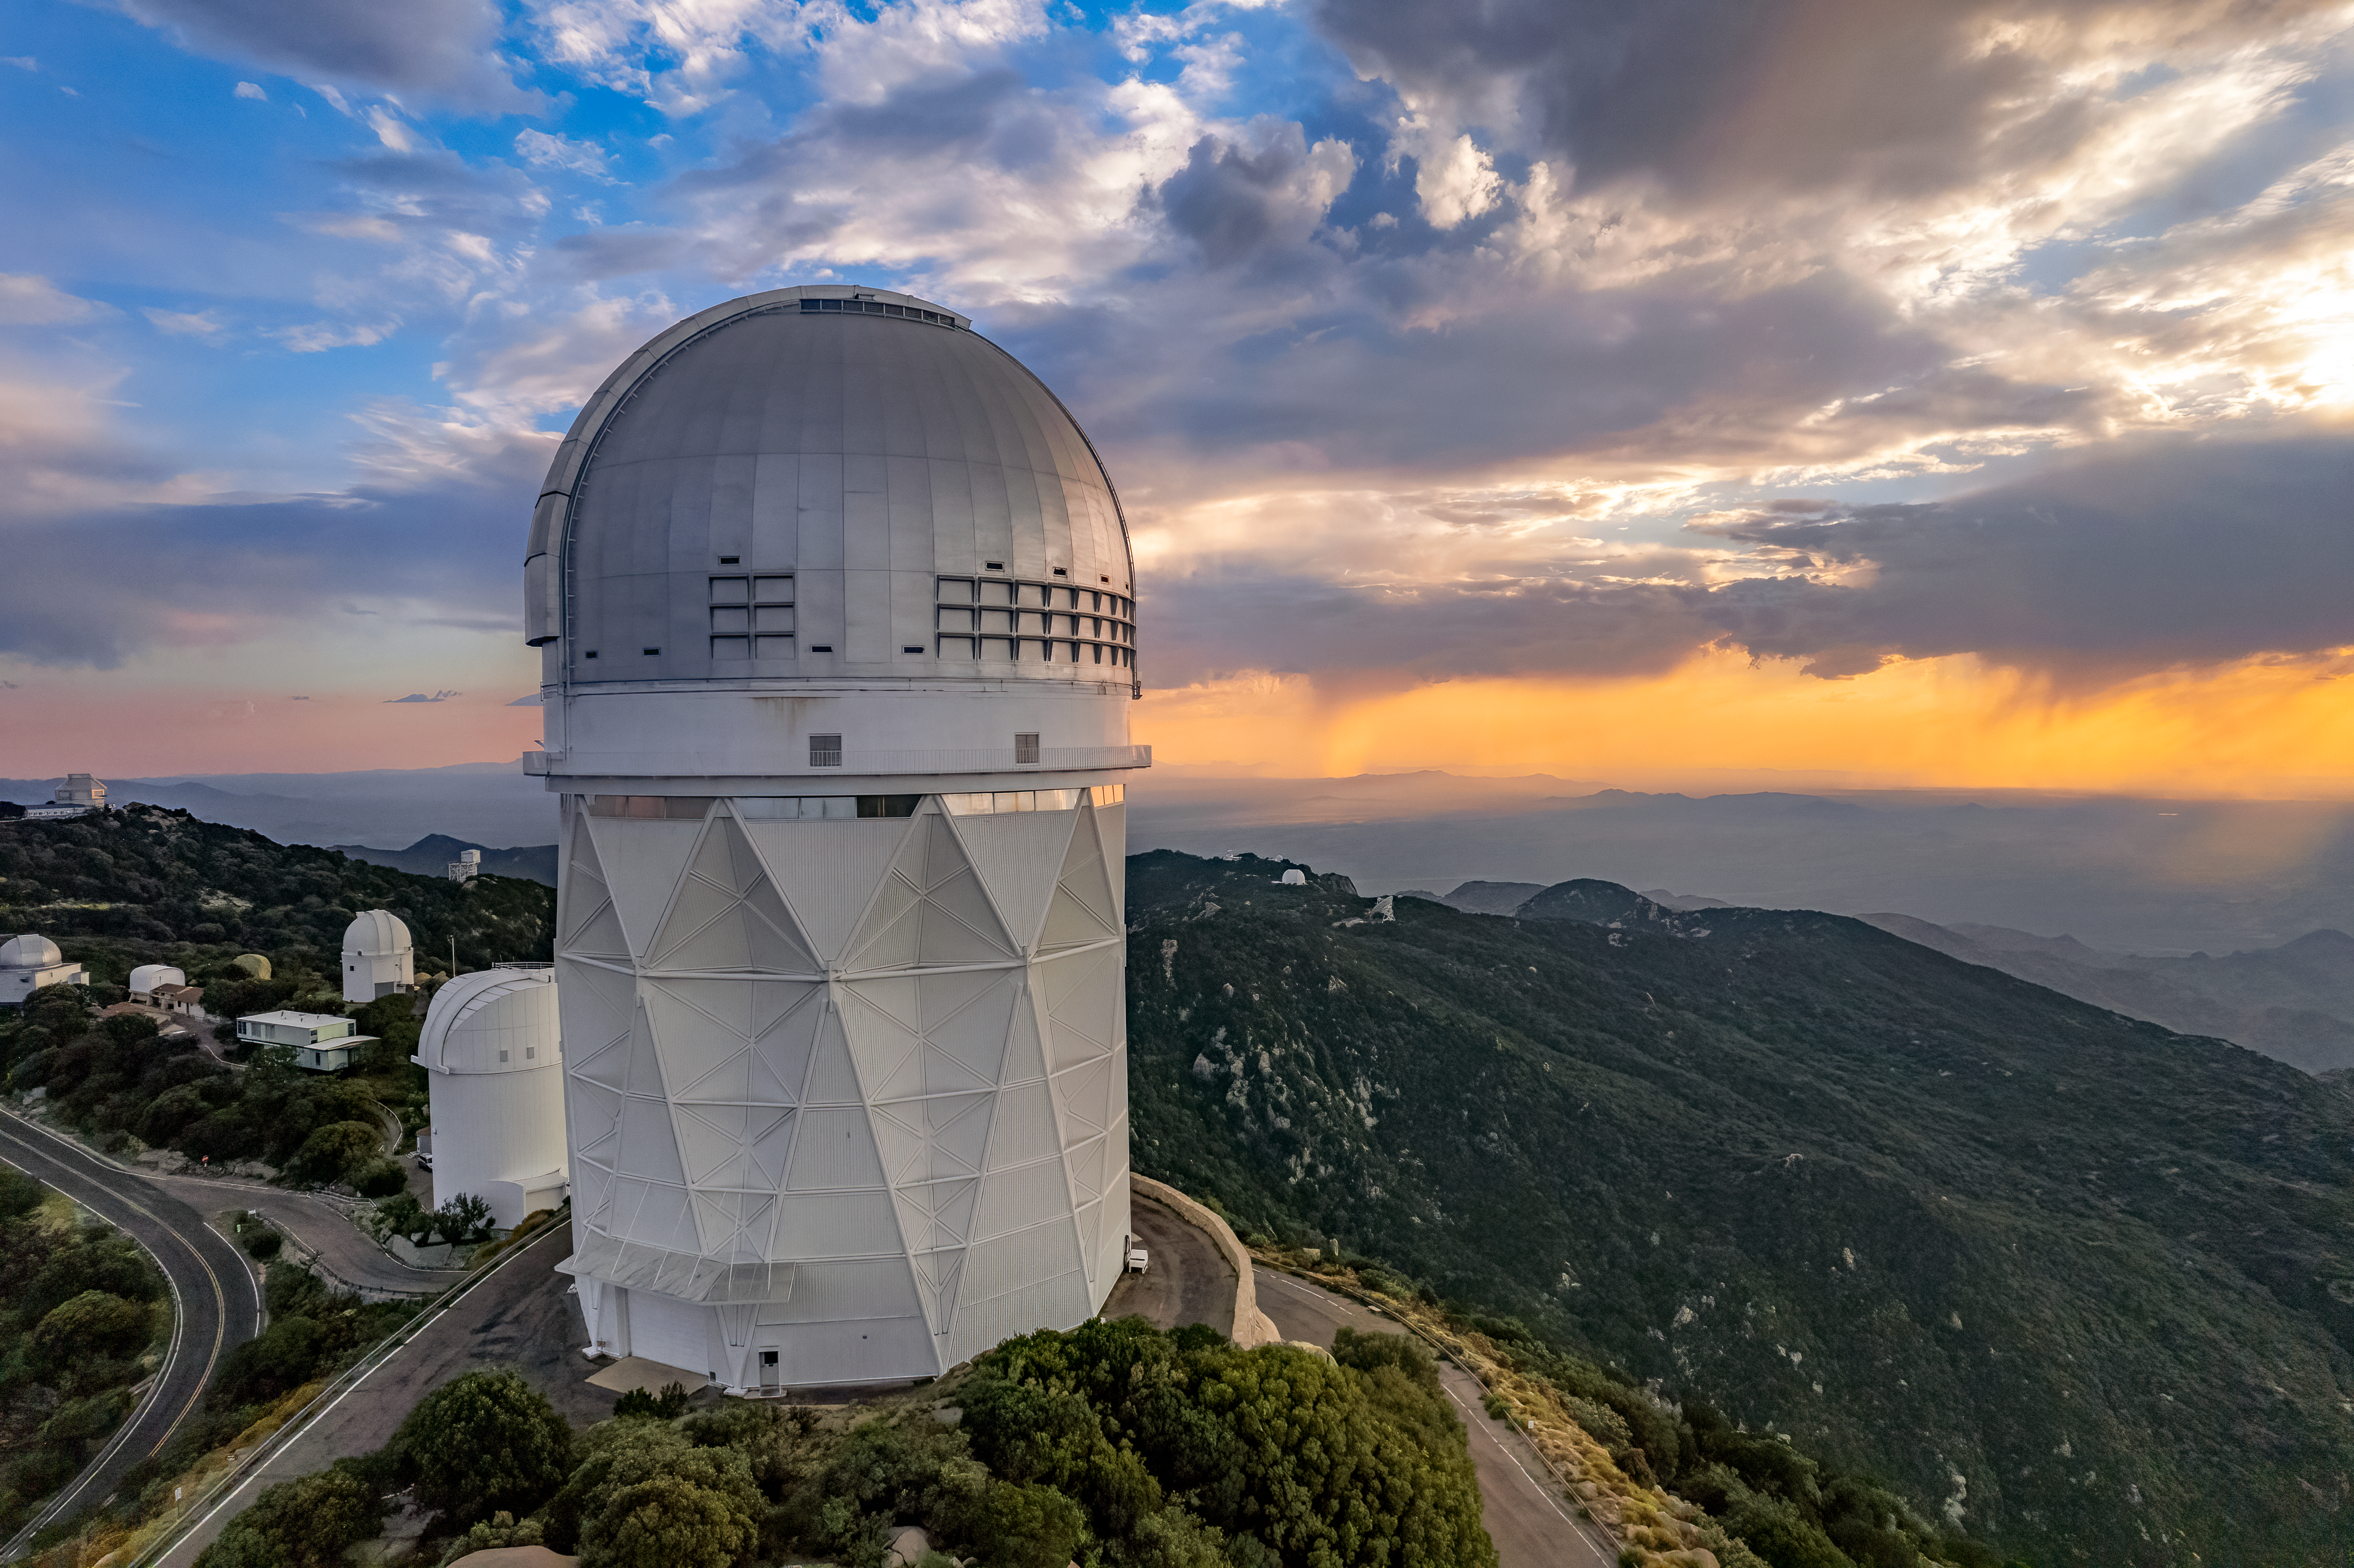

Nicholas U. Mayall 4-meter Telescope at Sunset

The Nicholas U. Mayall 4-meter Telescope is shown here amidst a cloudy sunset at the Kitt Peak National Observatory.

Credit: NOIRLab/AURA/NSF